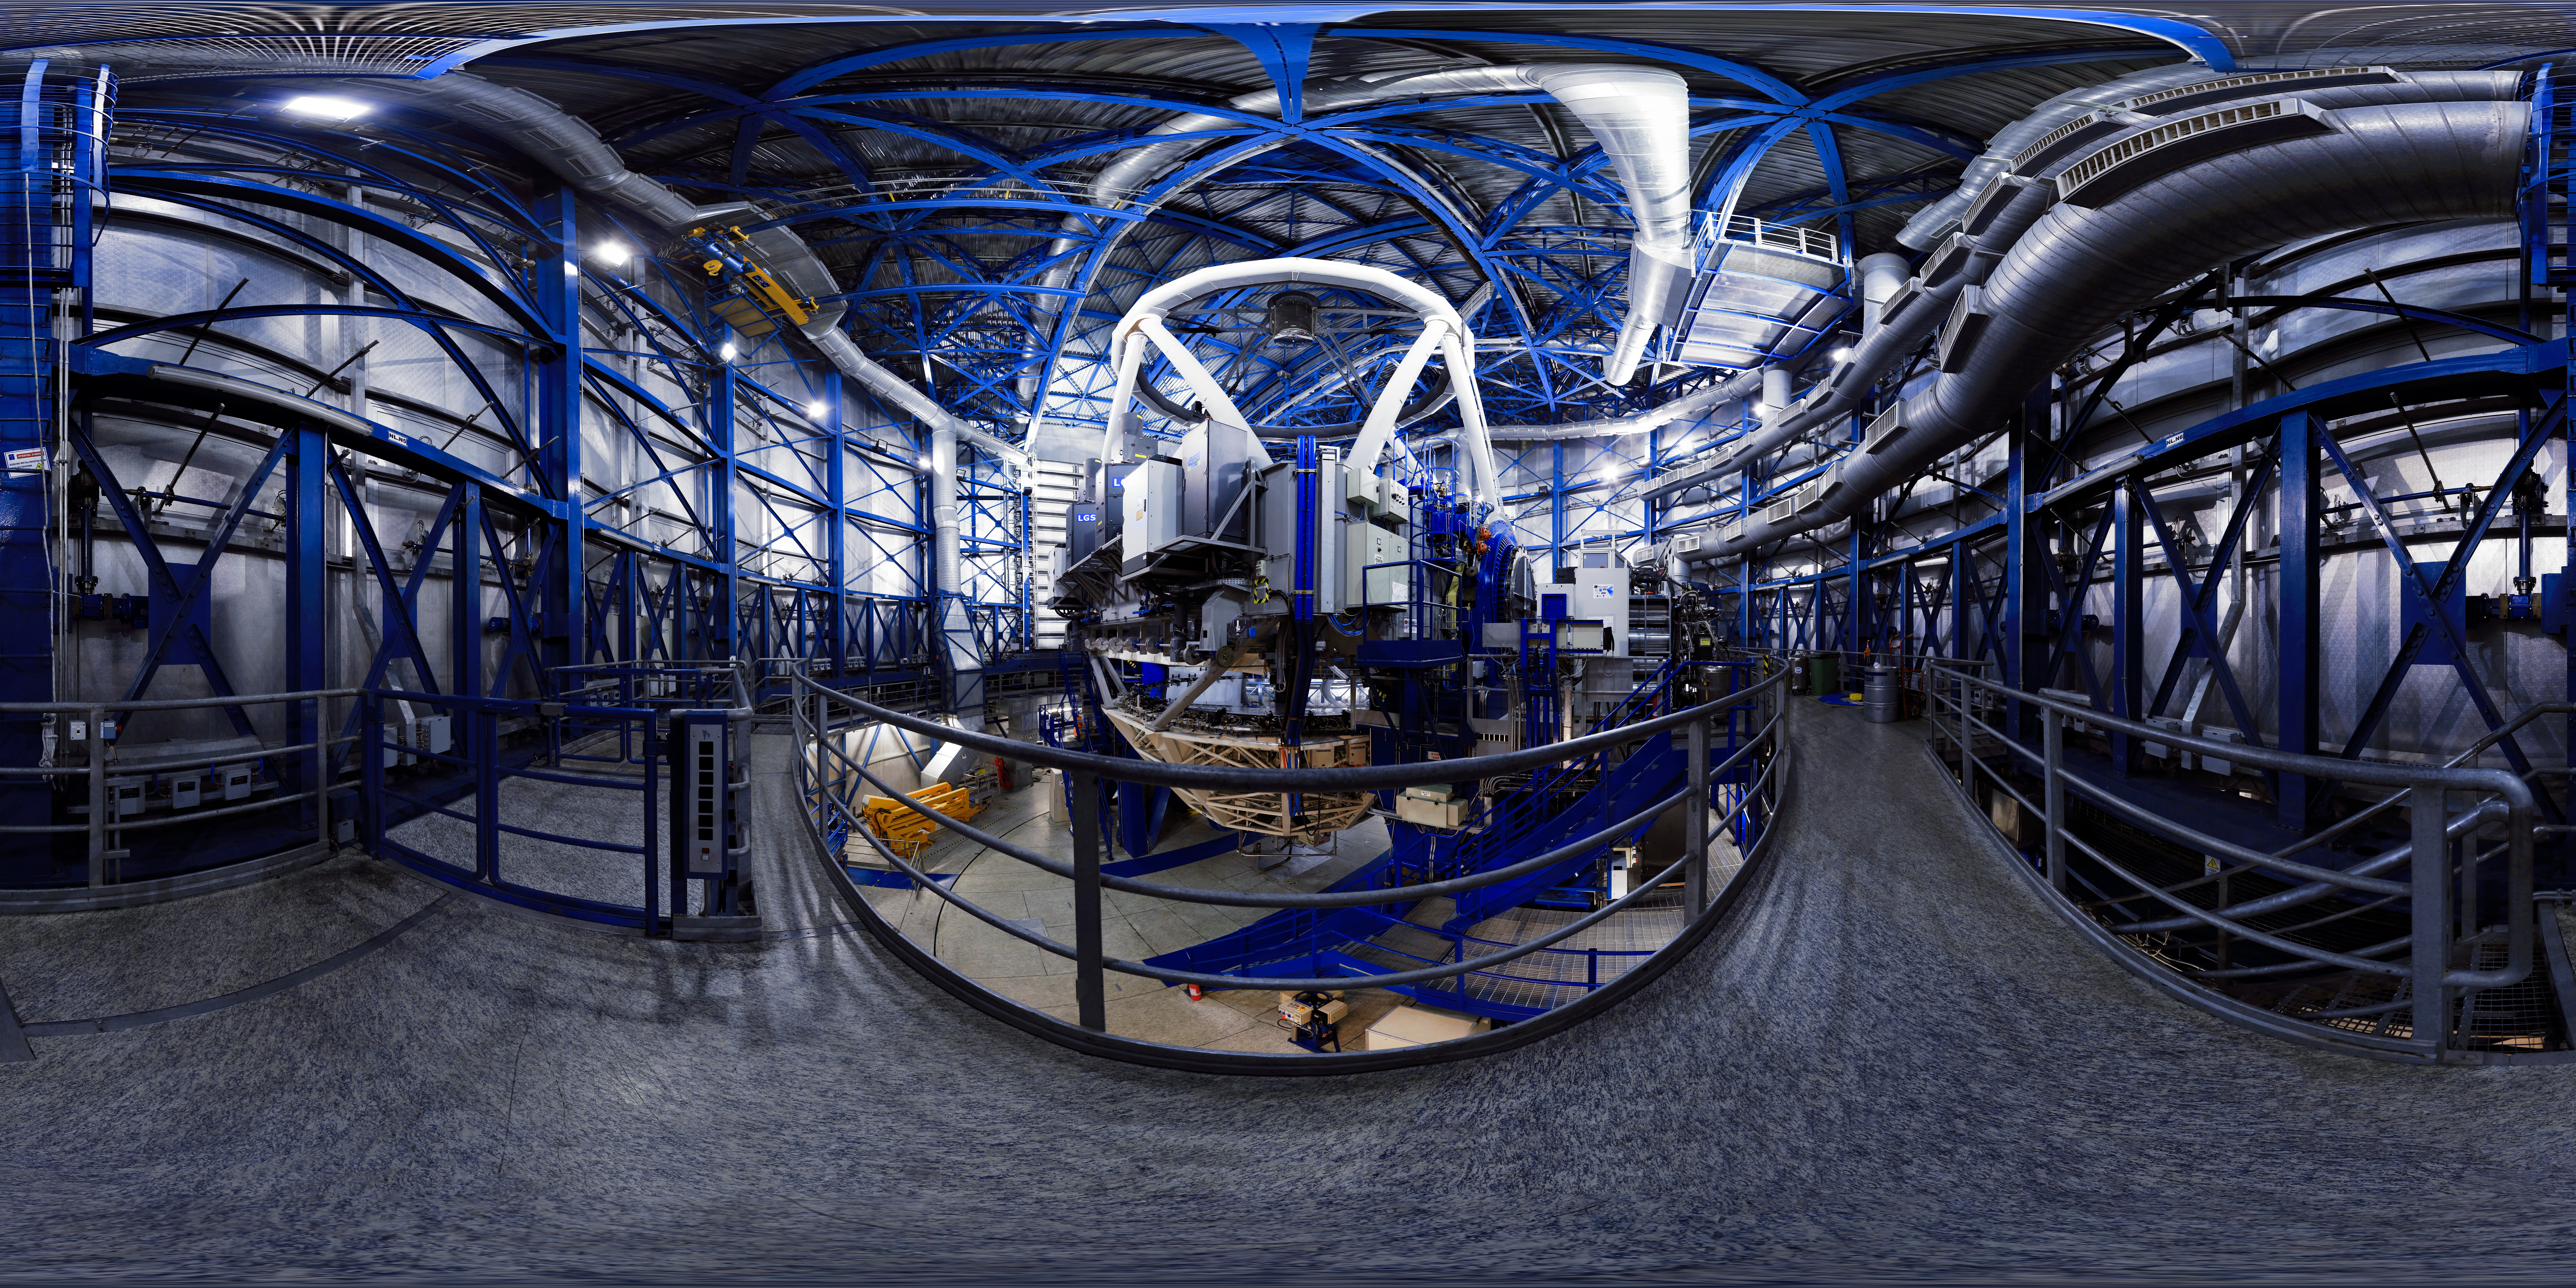

A view inside a VLT Unit Telescope

A view inside one of the 8.2m Unit Telecopes at the Very Large Telescope array (VLT). They are housed in compact, thermally controlled buildings, which rotate synchronously with the telescopes. This design minimises any adverse effects on the observing conditions, for instance from air turbulence in the telescope tube, which might otherwise occur due to variations in the temperature and wind flow.

Credit: F. Char/ESO